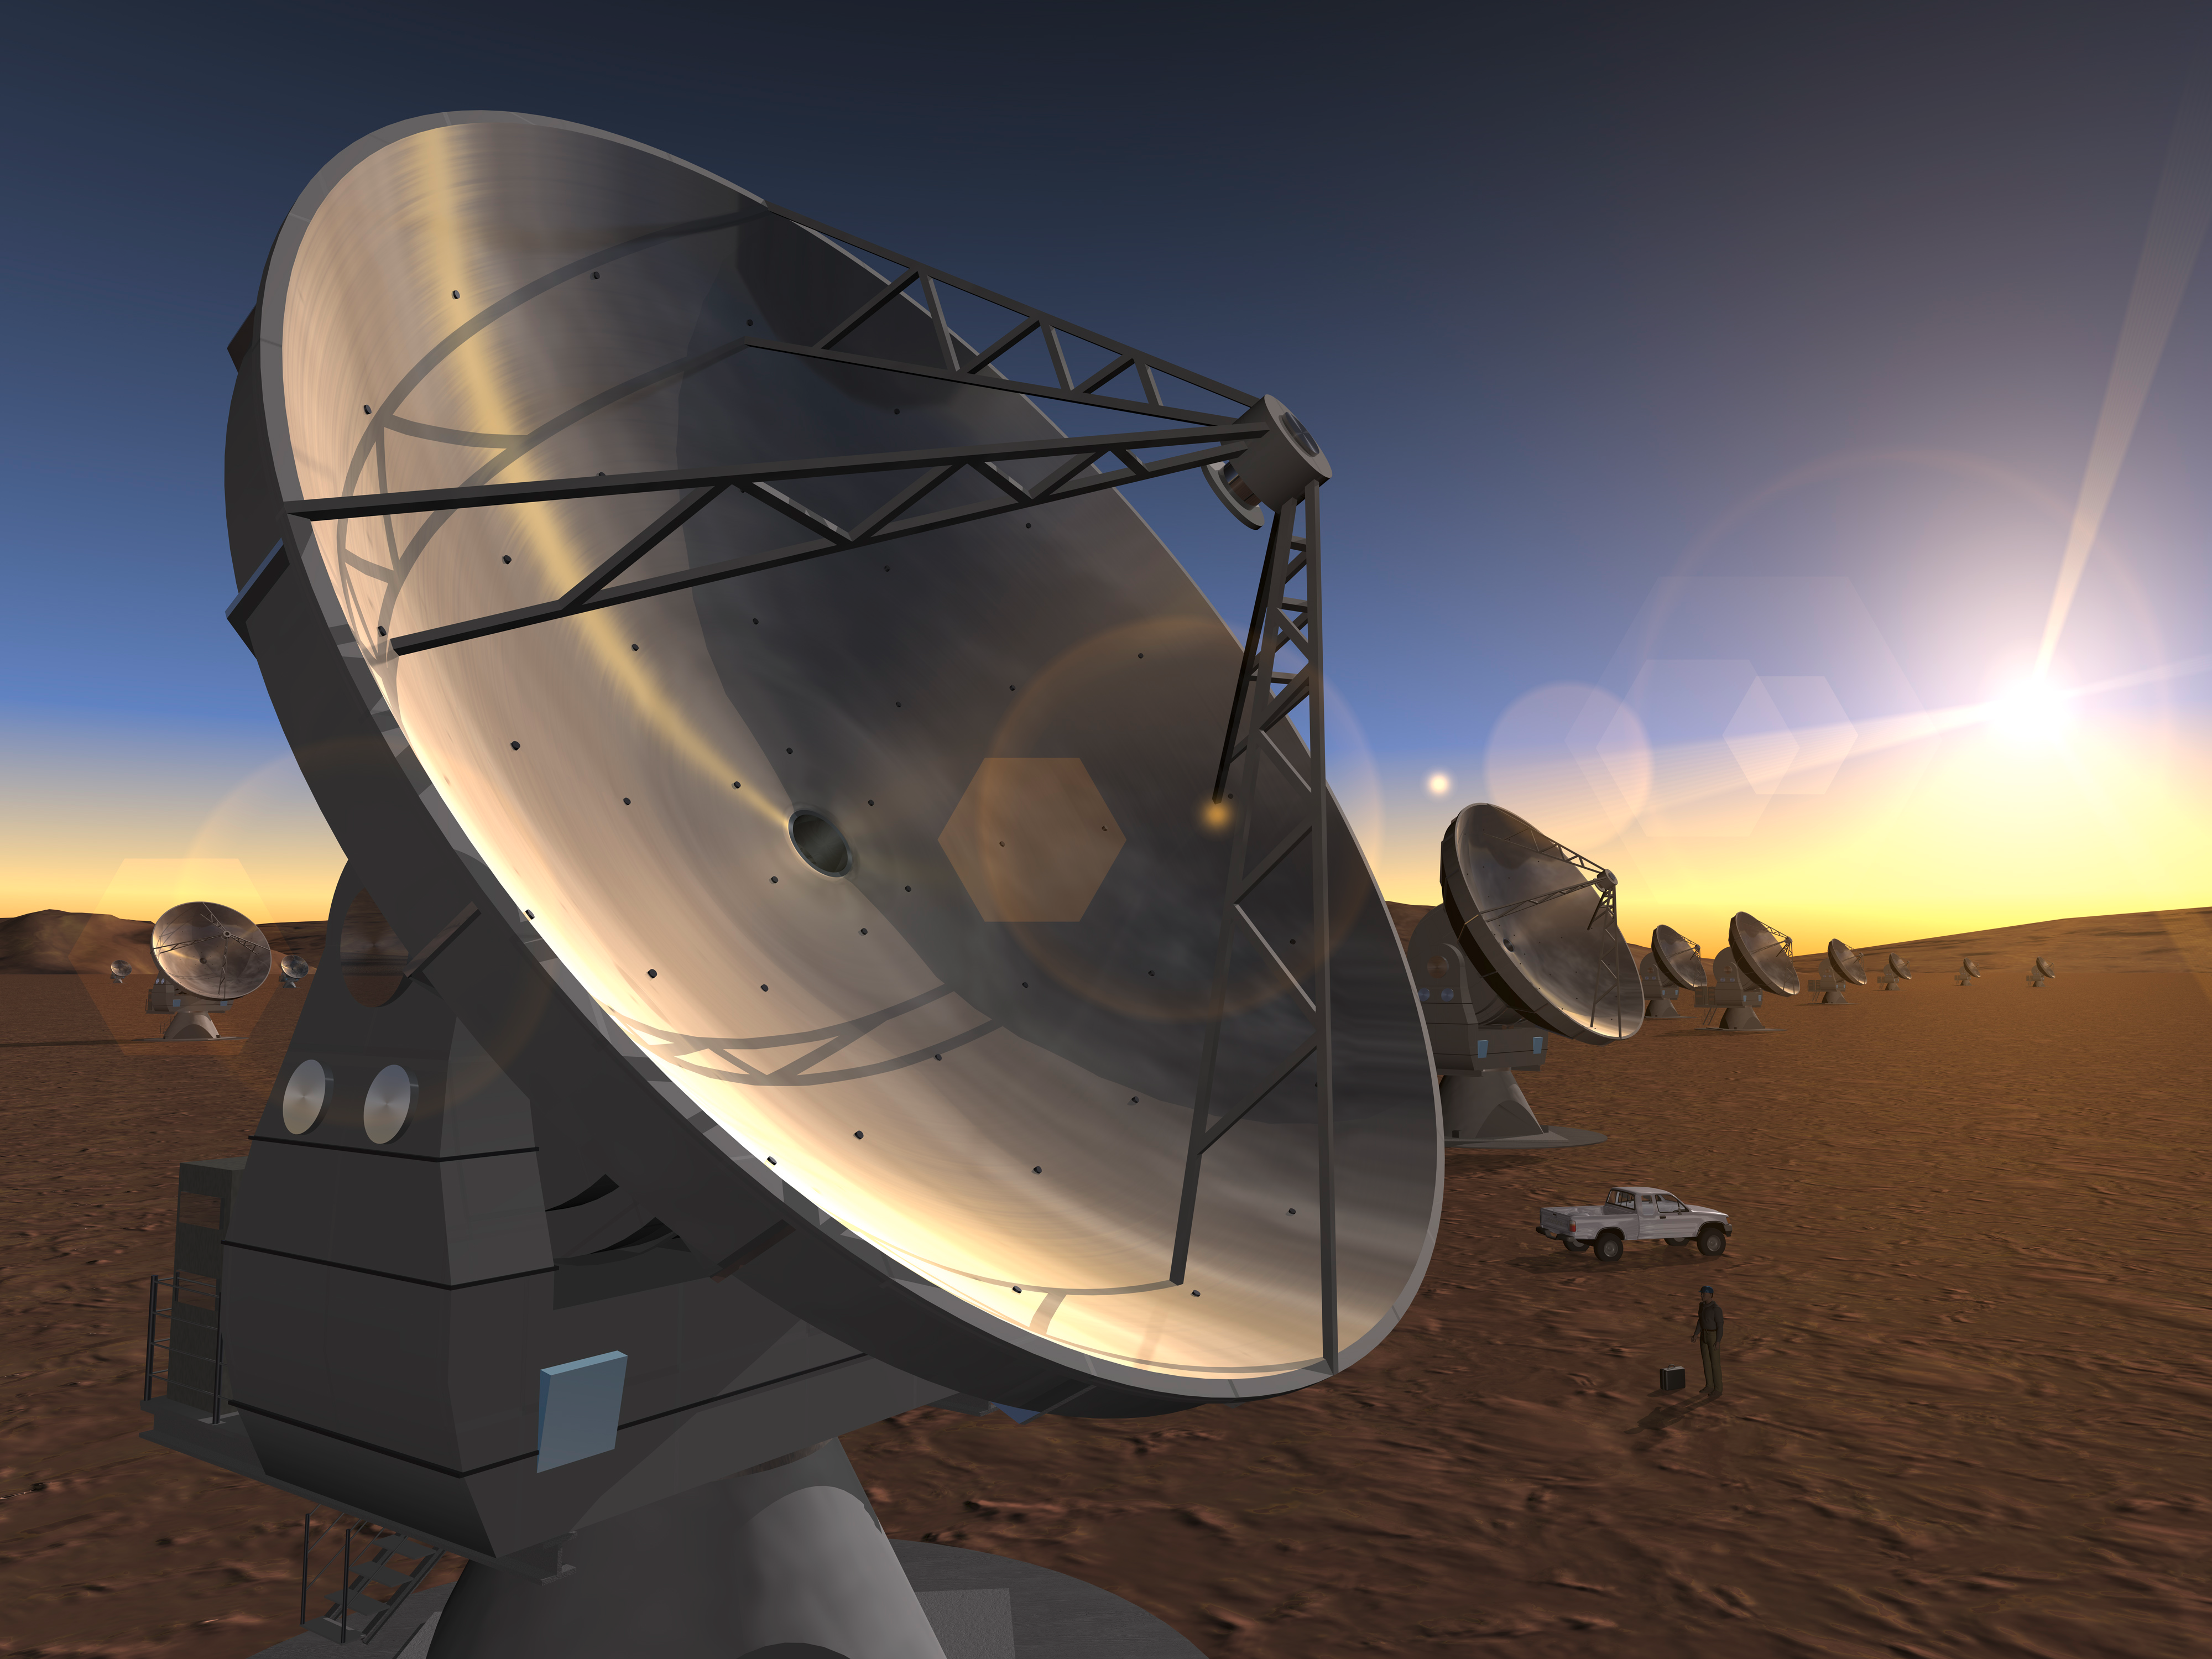

Artist's impression of the ALMA project

An outdated computer rendering illustrating the ALMA antenna array at 5,000 metres.

Credit: ALMA (ESO/NAOJ/NRAO)/H. Zodet (ESO)